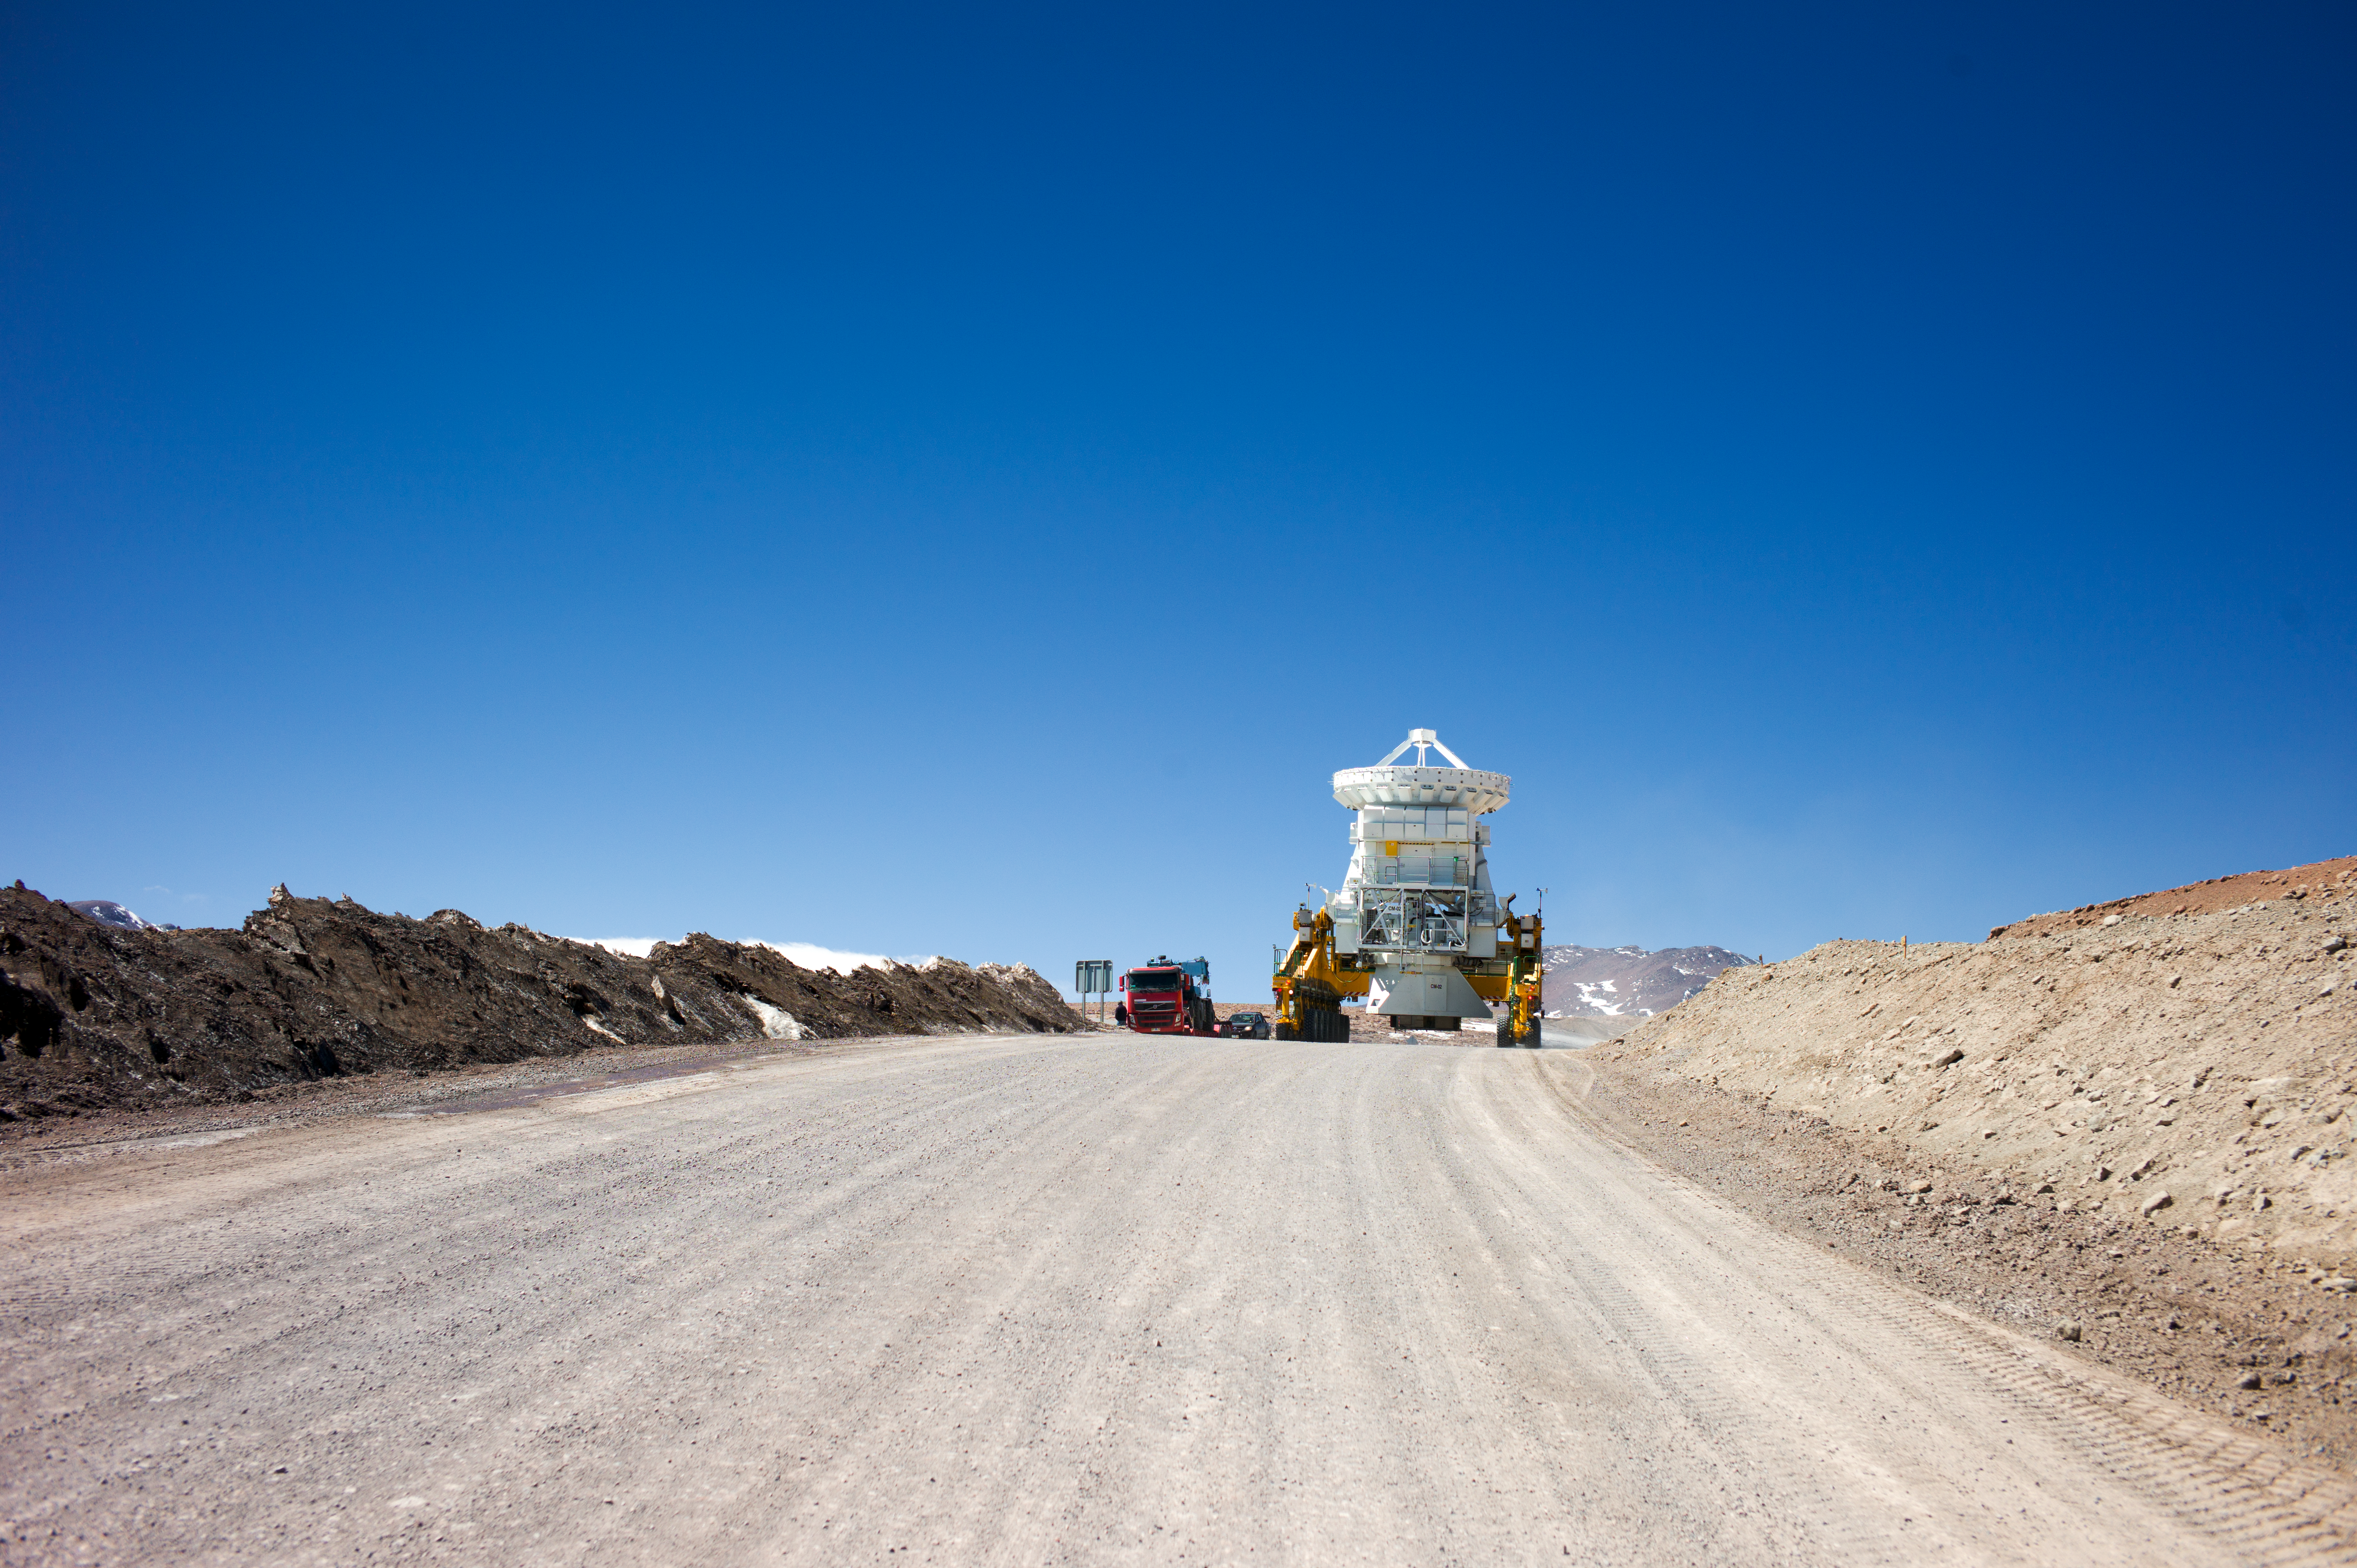

The ALMA transporter carrying a 7-metre antenna

The ALMA transporter carrying a 7-metre antenna from the OSF to the AOS.

Credit: ESO